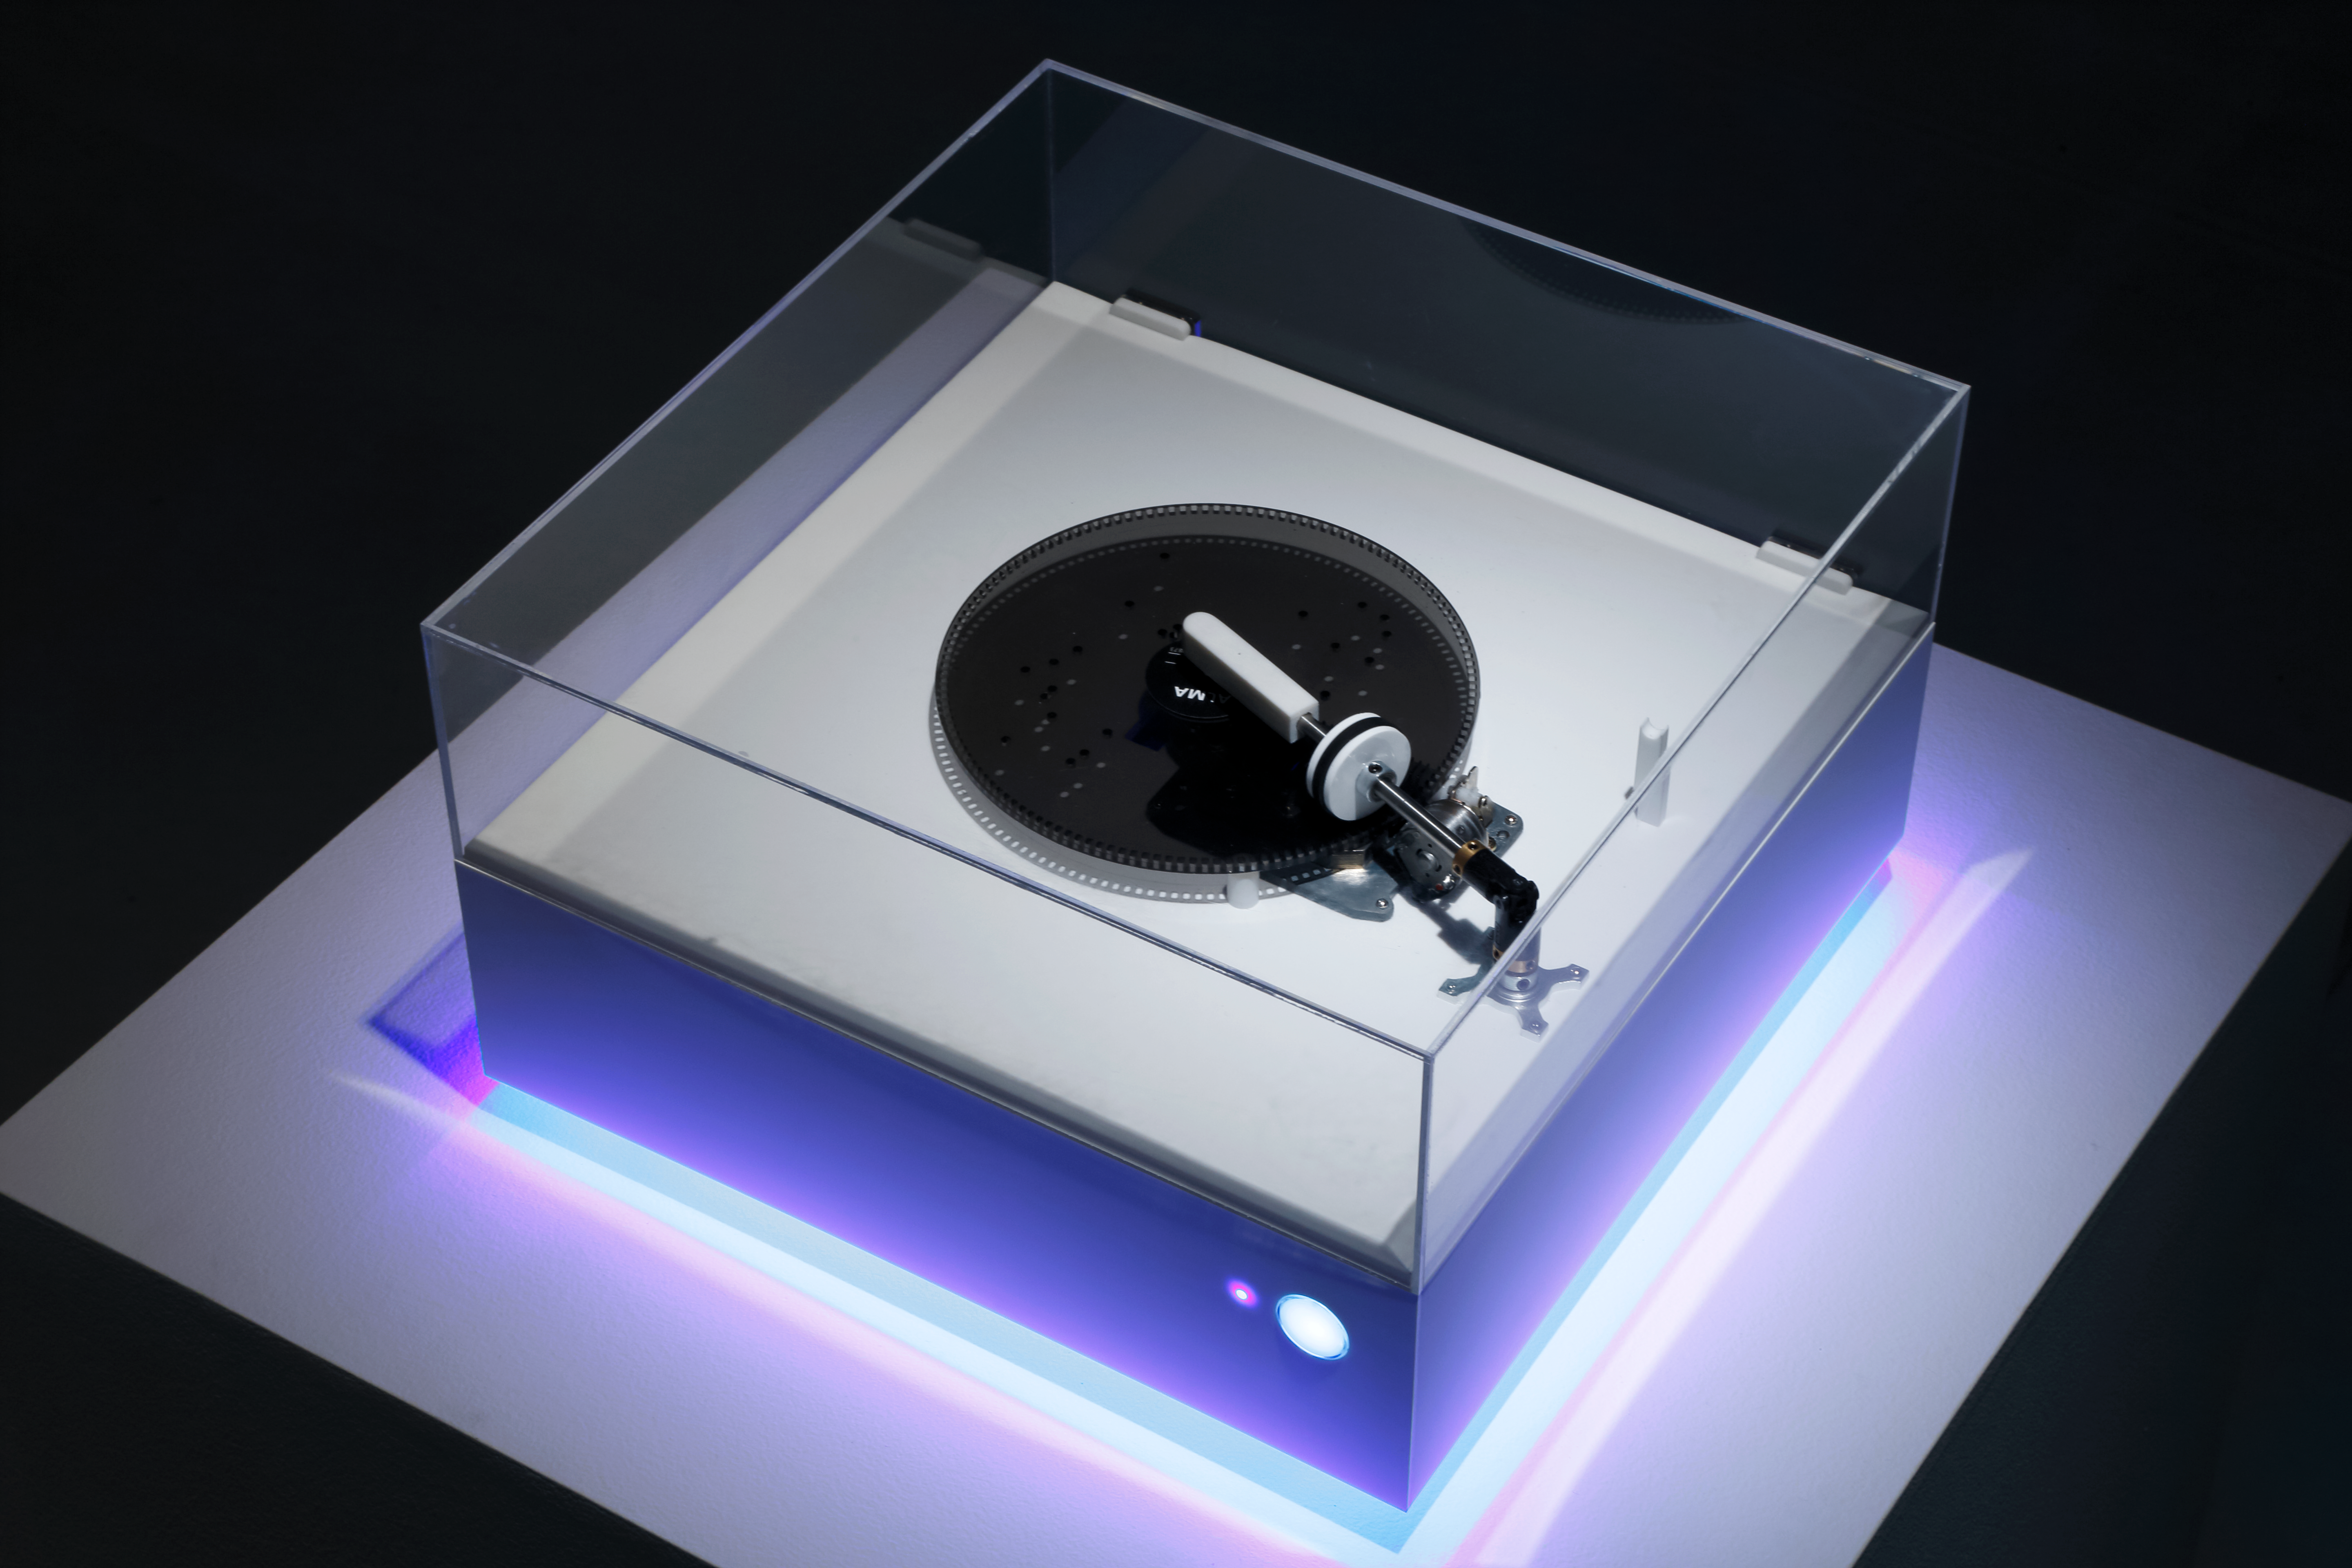

The ALMA Music Box

The ALMA Music Box plays musical discs inscribed with information from ALMA’s observations of this dying star, based on images taken at 70 different radio frequencies. The Music Box, a collaboration between the National Astronomical Observatory of Japan, PARTY New York and Qosmo, plays 70 musical discs, each corresponding to a different radio frequency observation. The discs feature holes corresponding to points of intensity in the emission.

Credit: ALMA (ESO/NOAJ/NRAO)/Keizo Kioku Courtesy of 21st Century Museum of Contemporary Art, Kanazawa